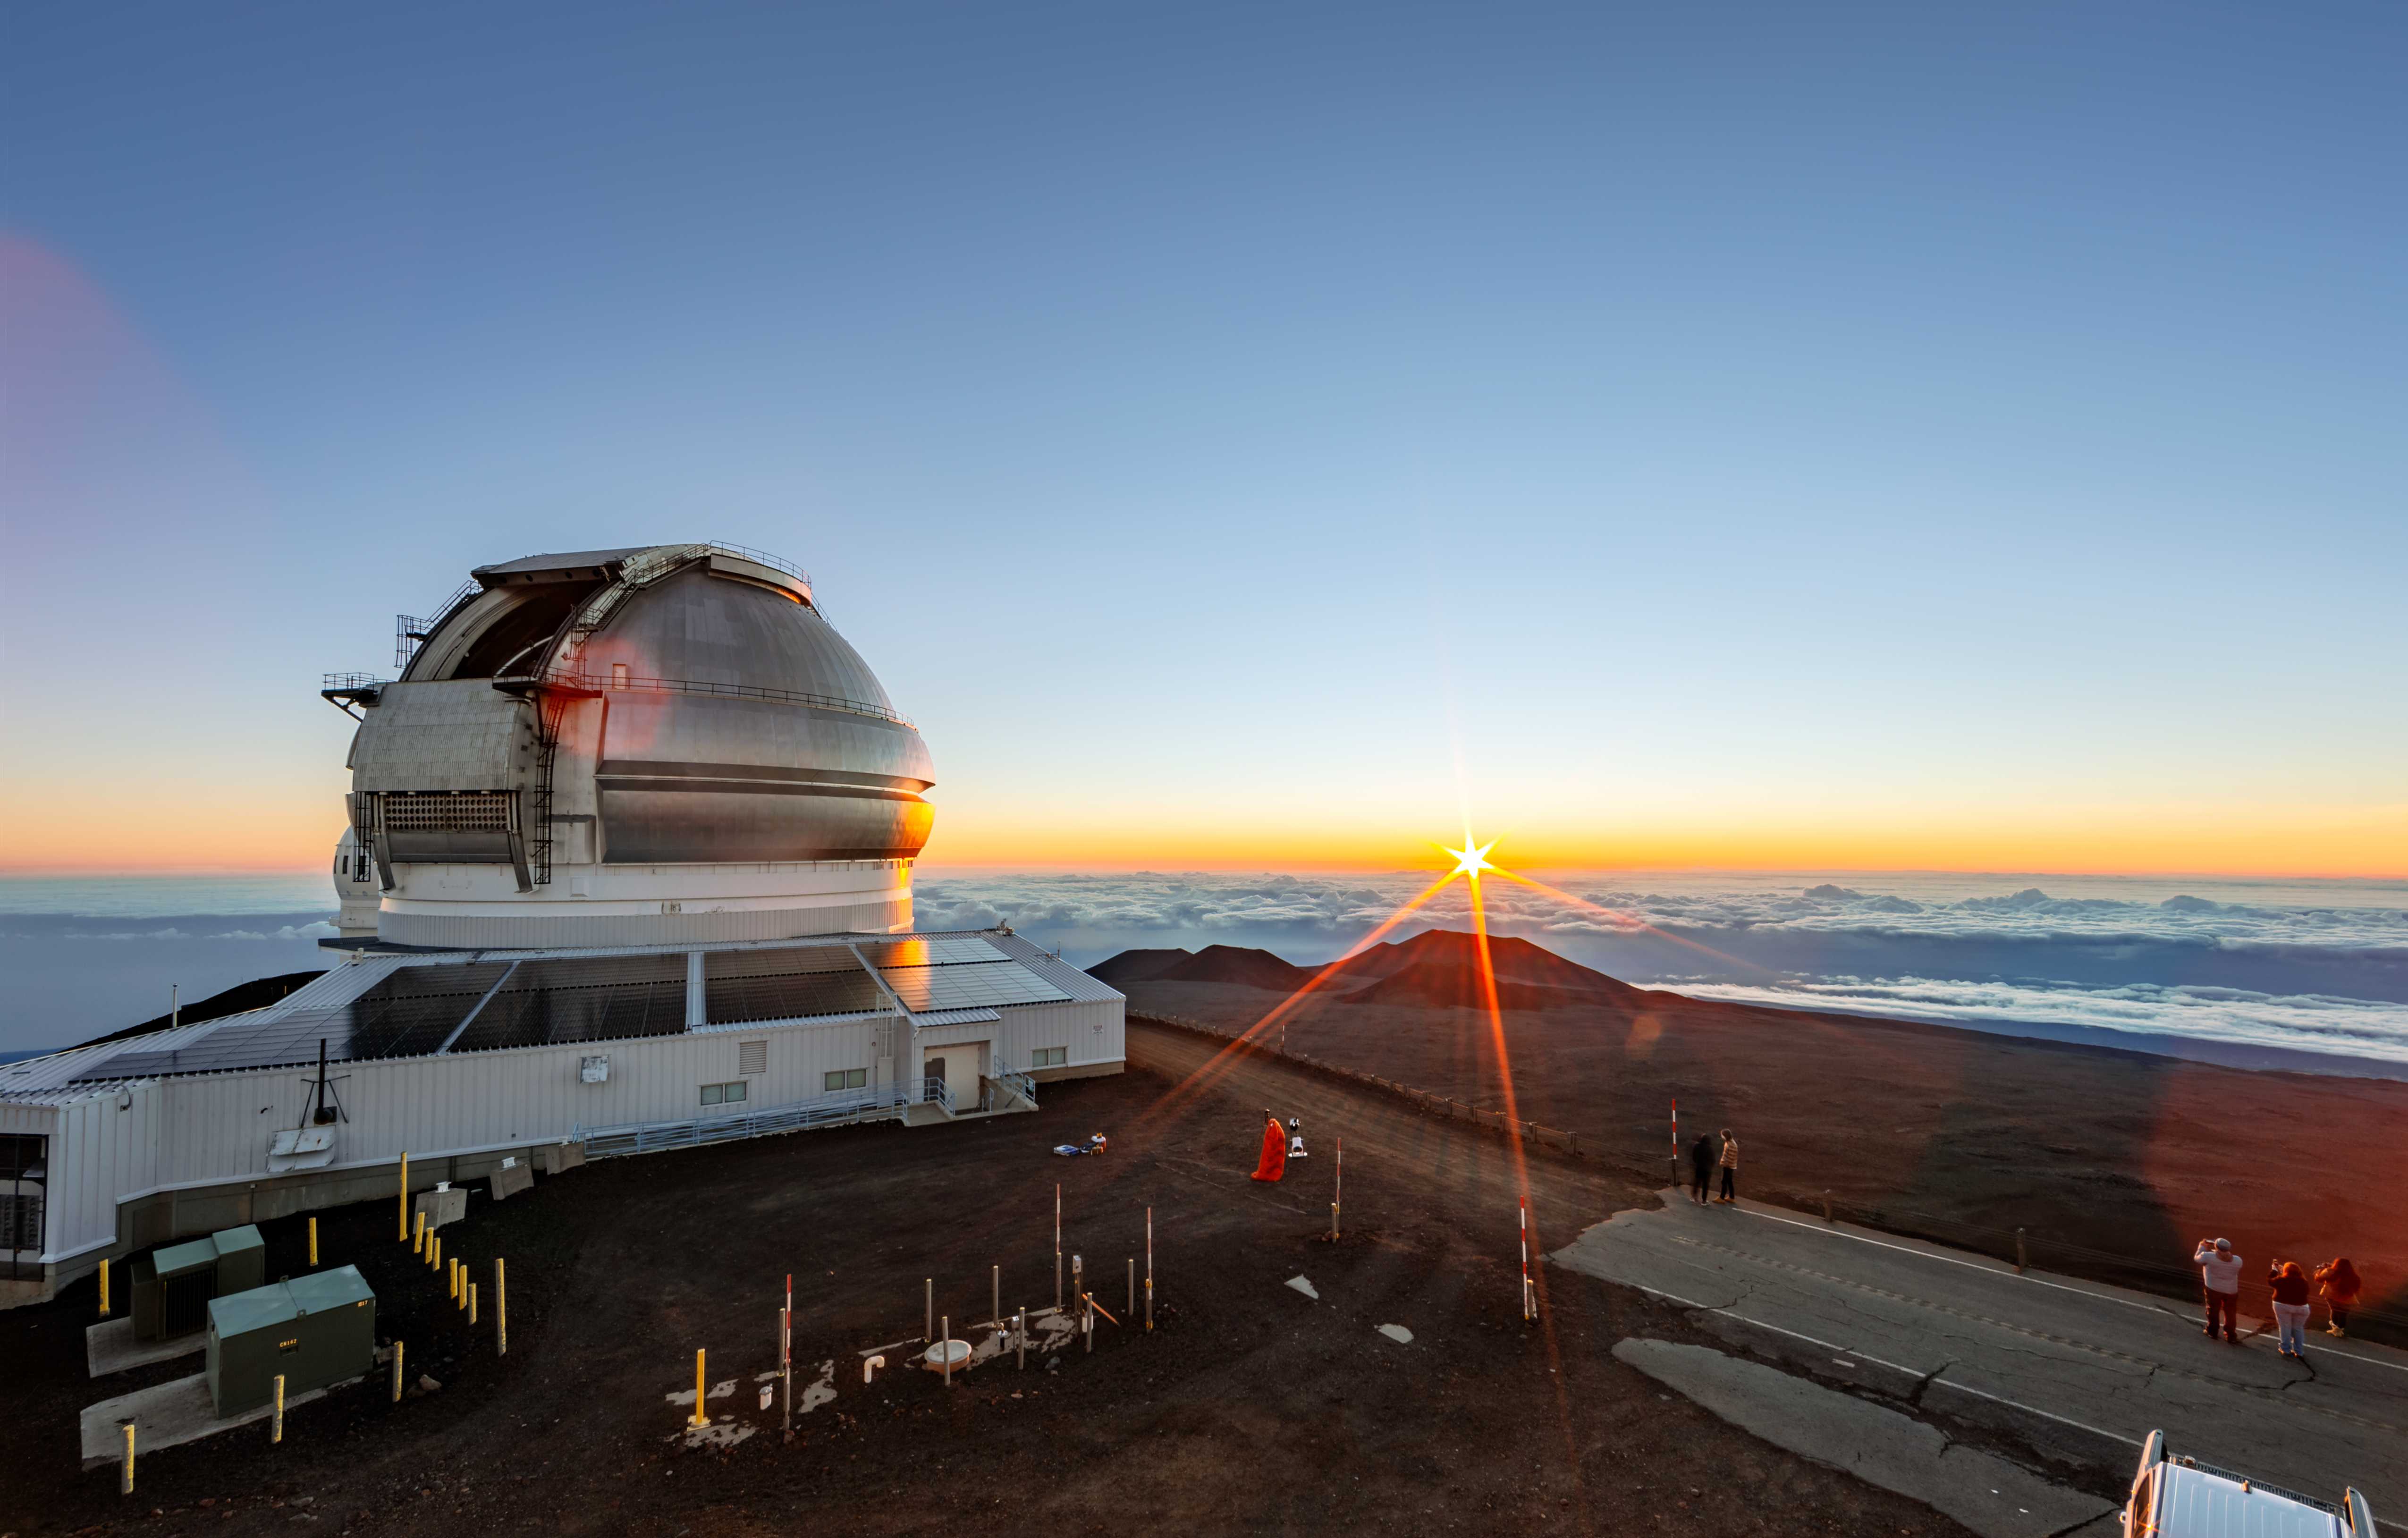

Sunset over Gemini North

The 8-meter Gemini North telescope can be seen here atop Maunakea, with a cloudy sky below the mountain and the sunset visible in the background.

Credit: international Gemini Observatory/NOIRLab/NSF/AURA/J.Pollard